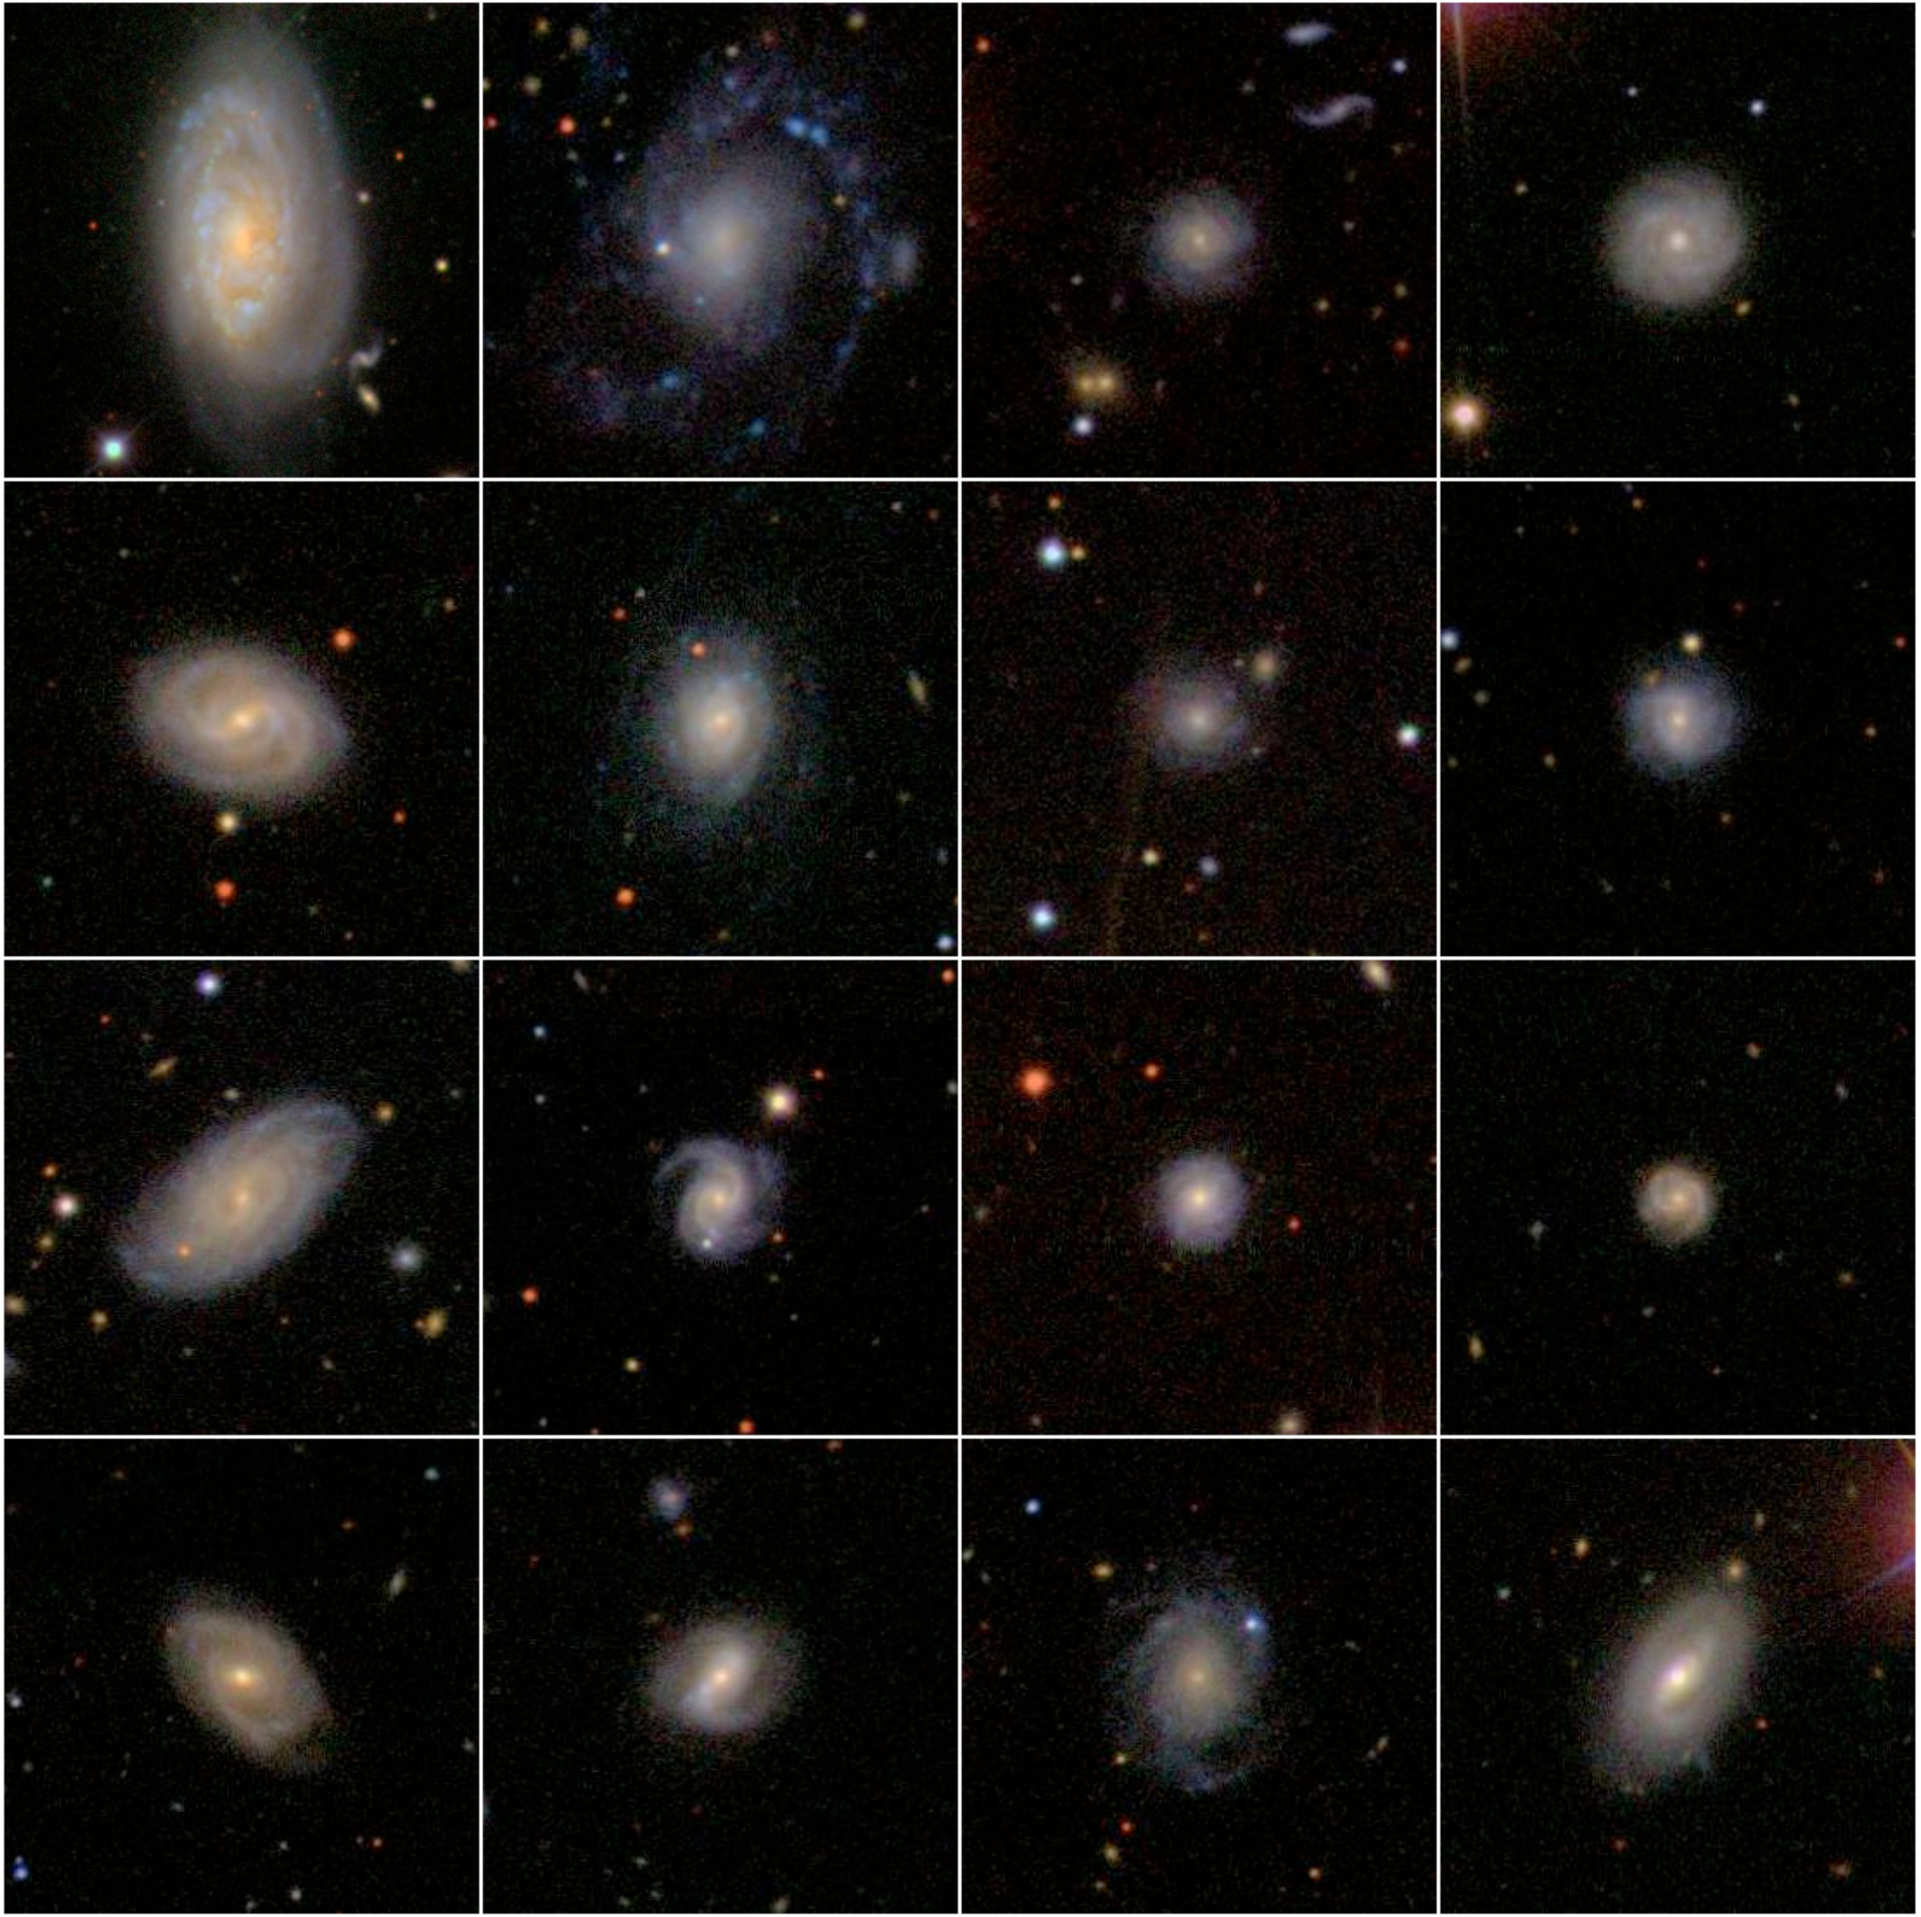

A sample of galaxies from the Sloan Digitized Sky Survey

A small selection of 16 galaxies (from the main sample of 30 000 galaxies analysed by Kambiz Fathi) illustrating the rich variety of the shapes that these galaxies have reached, despite their similarities with the Milky Way in terms of their star content in the central regions. Each panel spans an area of 0.03 x 0.03 degrees angle on the sky, and some of the objects are smaller since they are further away from us.

Credit: K. Fathi/SDSS